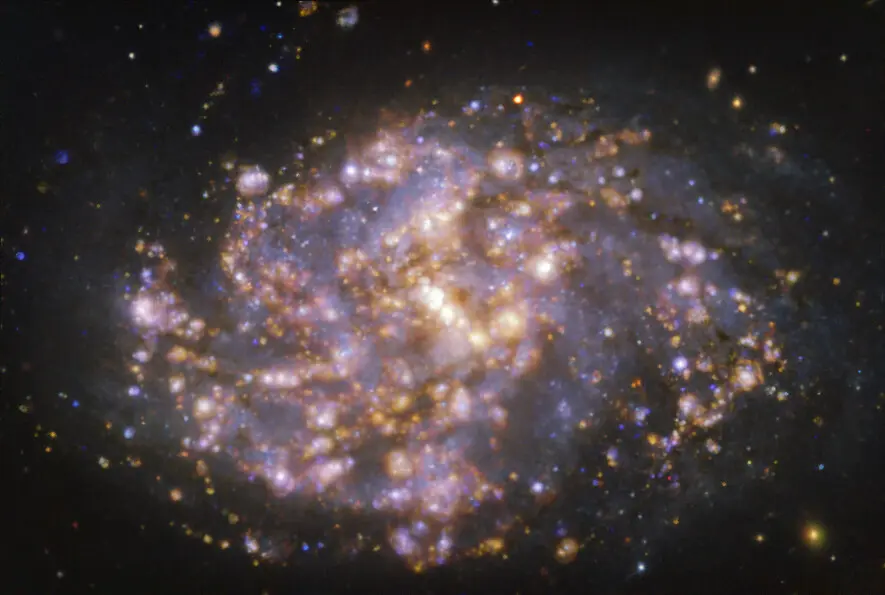

Nearby galaxy NGC 1087

This image, taken with the Multi-Unit Spectroscopic Explorer (MUSE) on ESO’s Very Large Telescope (VLT), shows the nearby galaxy NGC 1087. NGC 1087 is a spiral galaxy located approximately 80 million light-years from Earth in the constellation of Cetus. The image is a combination of observations conducted at different wavelengths of light to map stellar populations and warm gas. The golden glows mainly correspond to clouds of ionised hydrogen, oxygen and sulphur gas, marking the presence of newly born stars, while the bluish regions in the background reveal the distribution of slightly older stars. The image was taken as part of the Physics at High Angular resolution in Nearby GalaxieS (PHANGS) project, which is making high-resolution observations of nearby galaxies with telescopes operating across the electromagnetic spectrum.

Credit: ESO/PHANGS